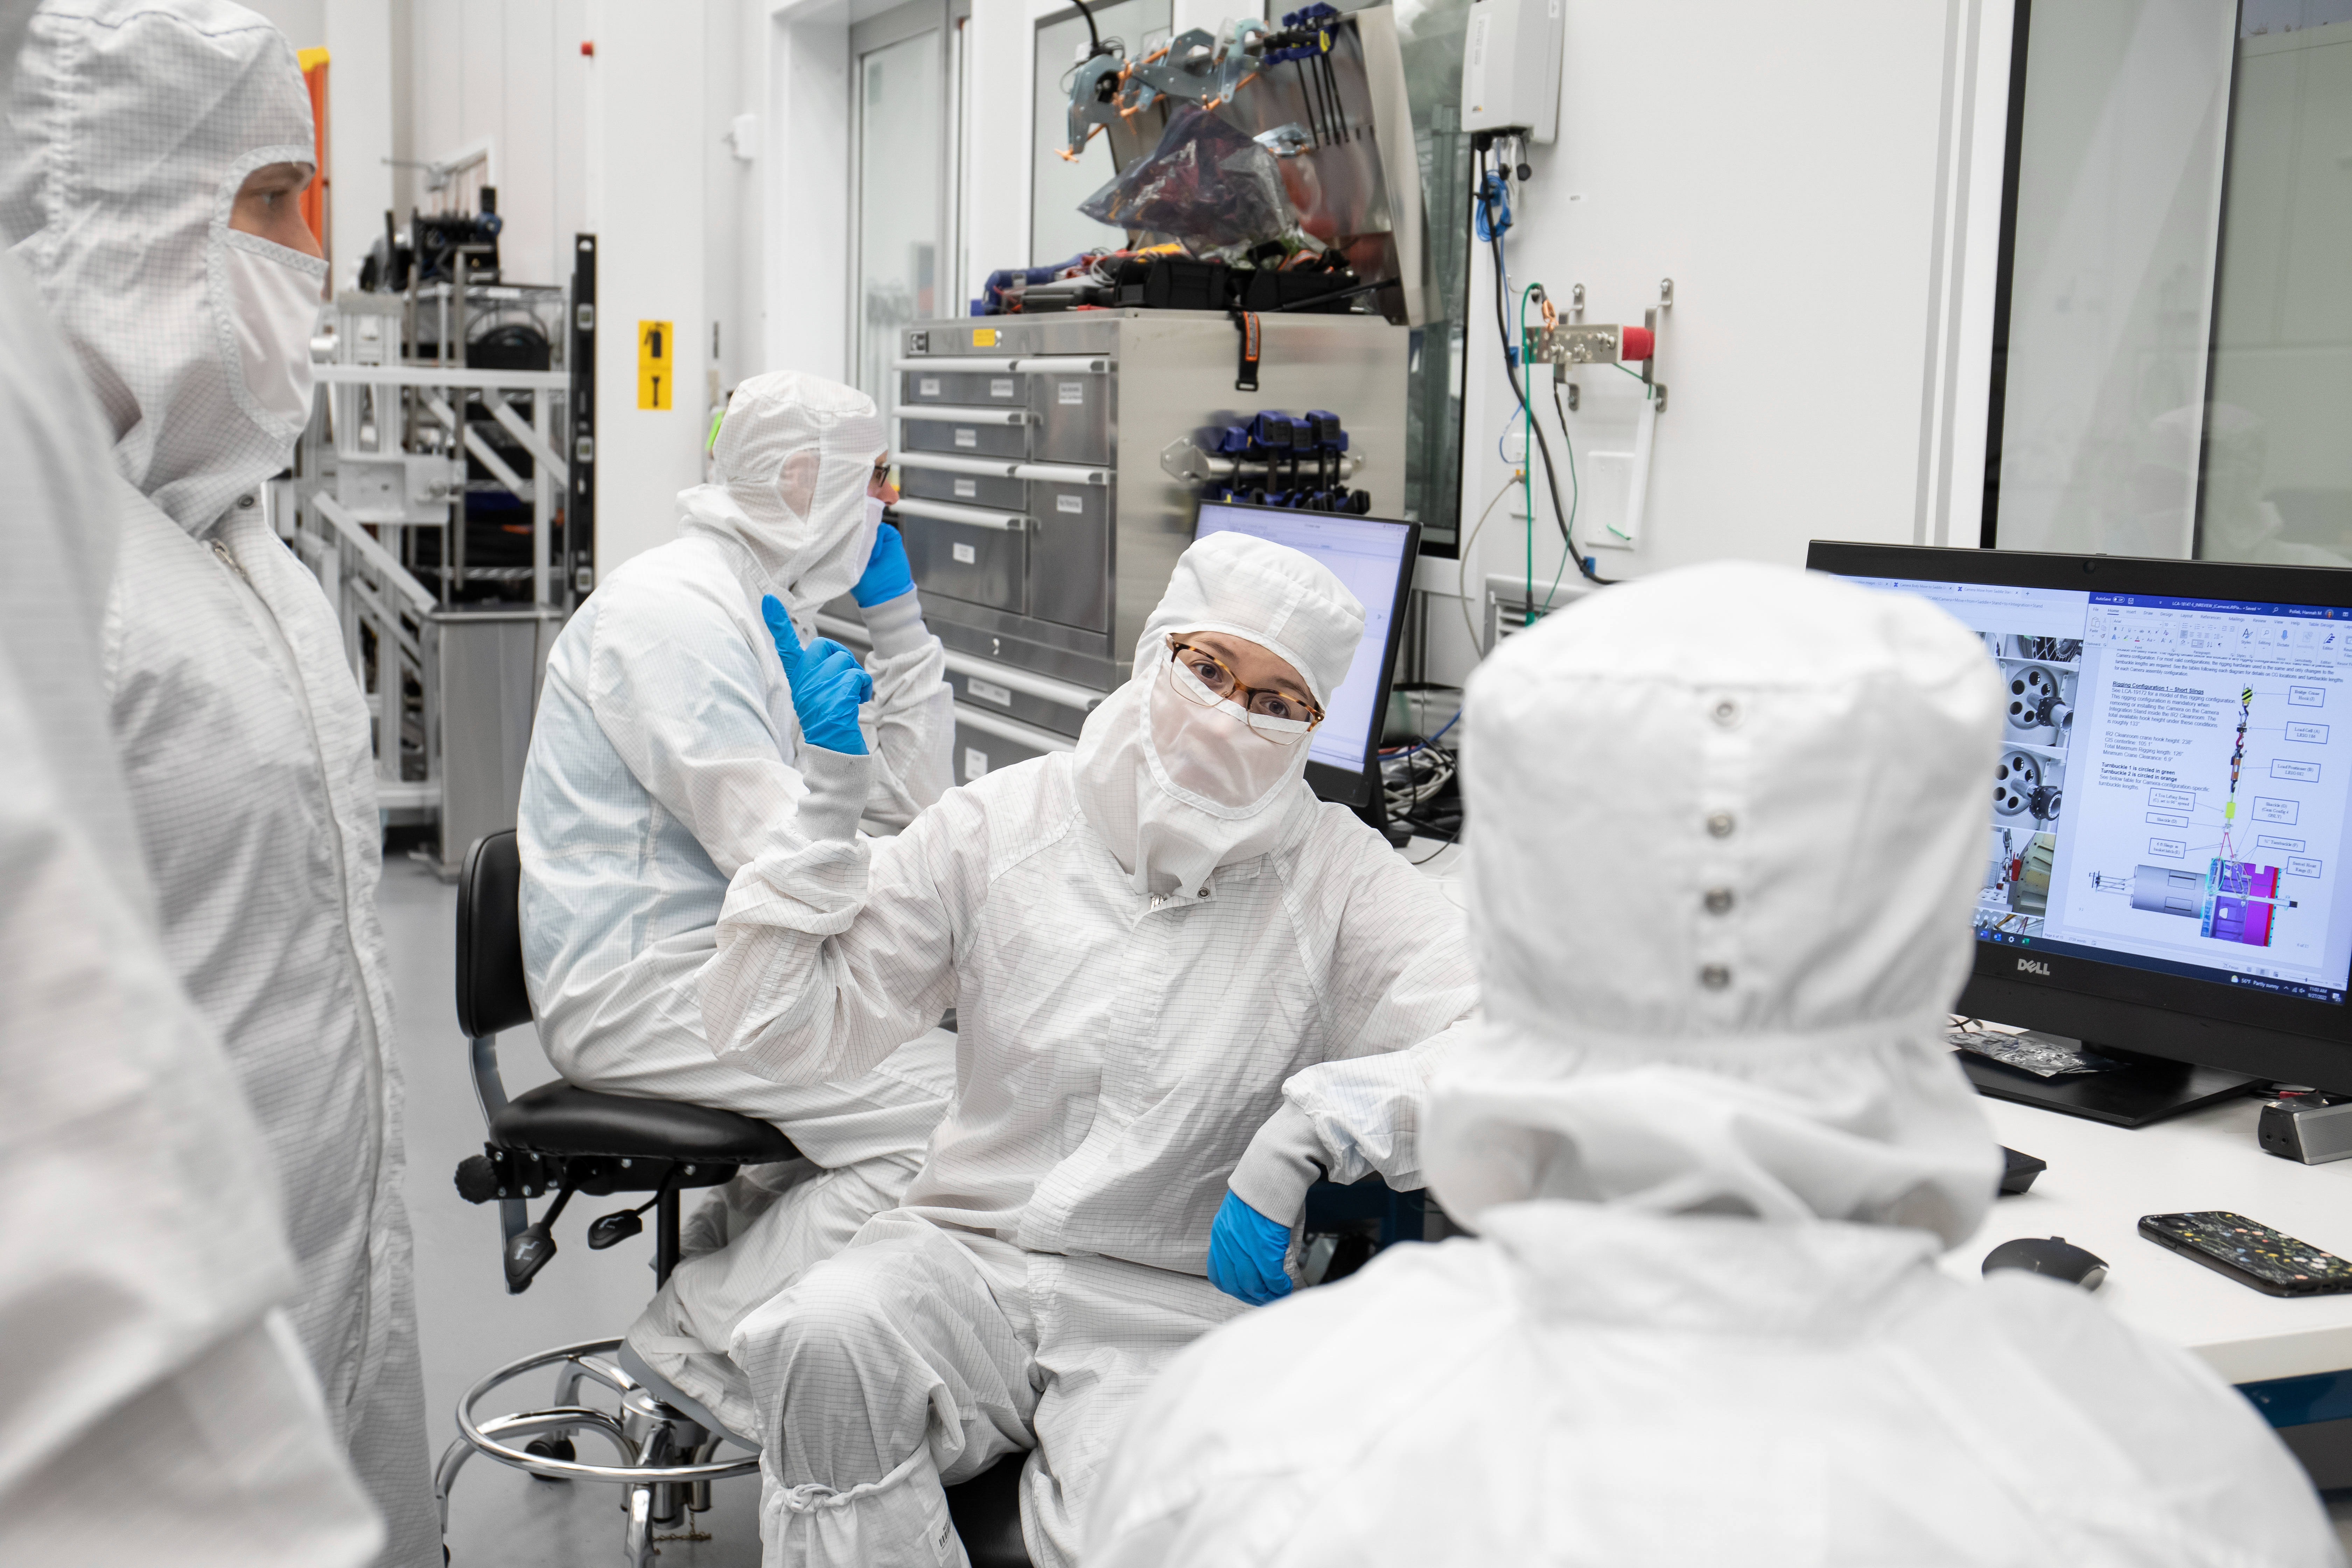

LSST Lens Cap Off

Center, speaking is Staff Engineer Diane Hascall. Researchers at SLAC National Accelerator Laboratory are nearly done with the LSST Camera, the world's largest digital camera ever built for astronomy. Roughly the size of a small car and weighing in at three tons, the camera features a five-foot wide front lens and a 3,200 megapixel sensor that will be cooled to -100°C to reduce noise. Once complete and in place atop the Vera C. Rubin Observatory's Simonyi Survey Telescope in Chile, the camera will survey the southern night sky for a decade, creating a trove of data that scientists will pore over to better understand some of the universe's biggest mysteries, including the nature of dark energy and dark matter.

Credit: Jacqueline Ramseyer Orrell/SLAC National Accelerator Laboratory